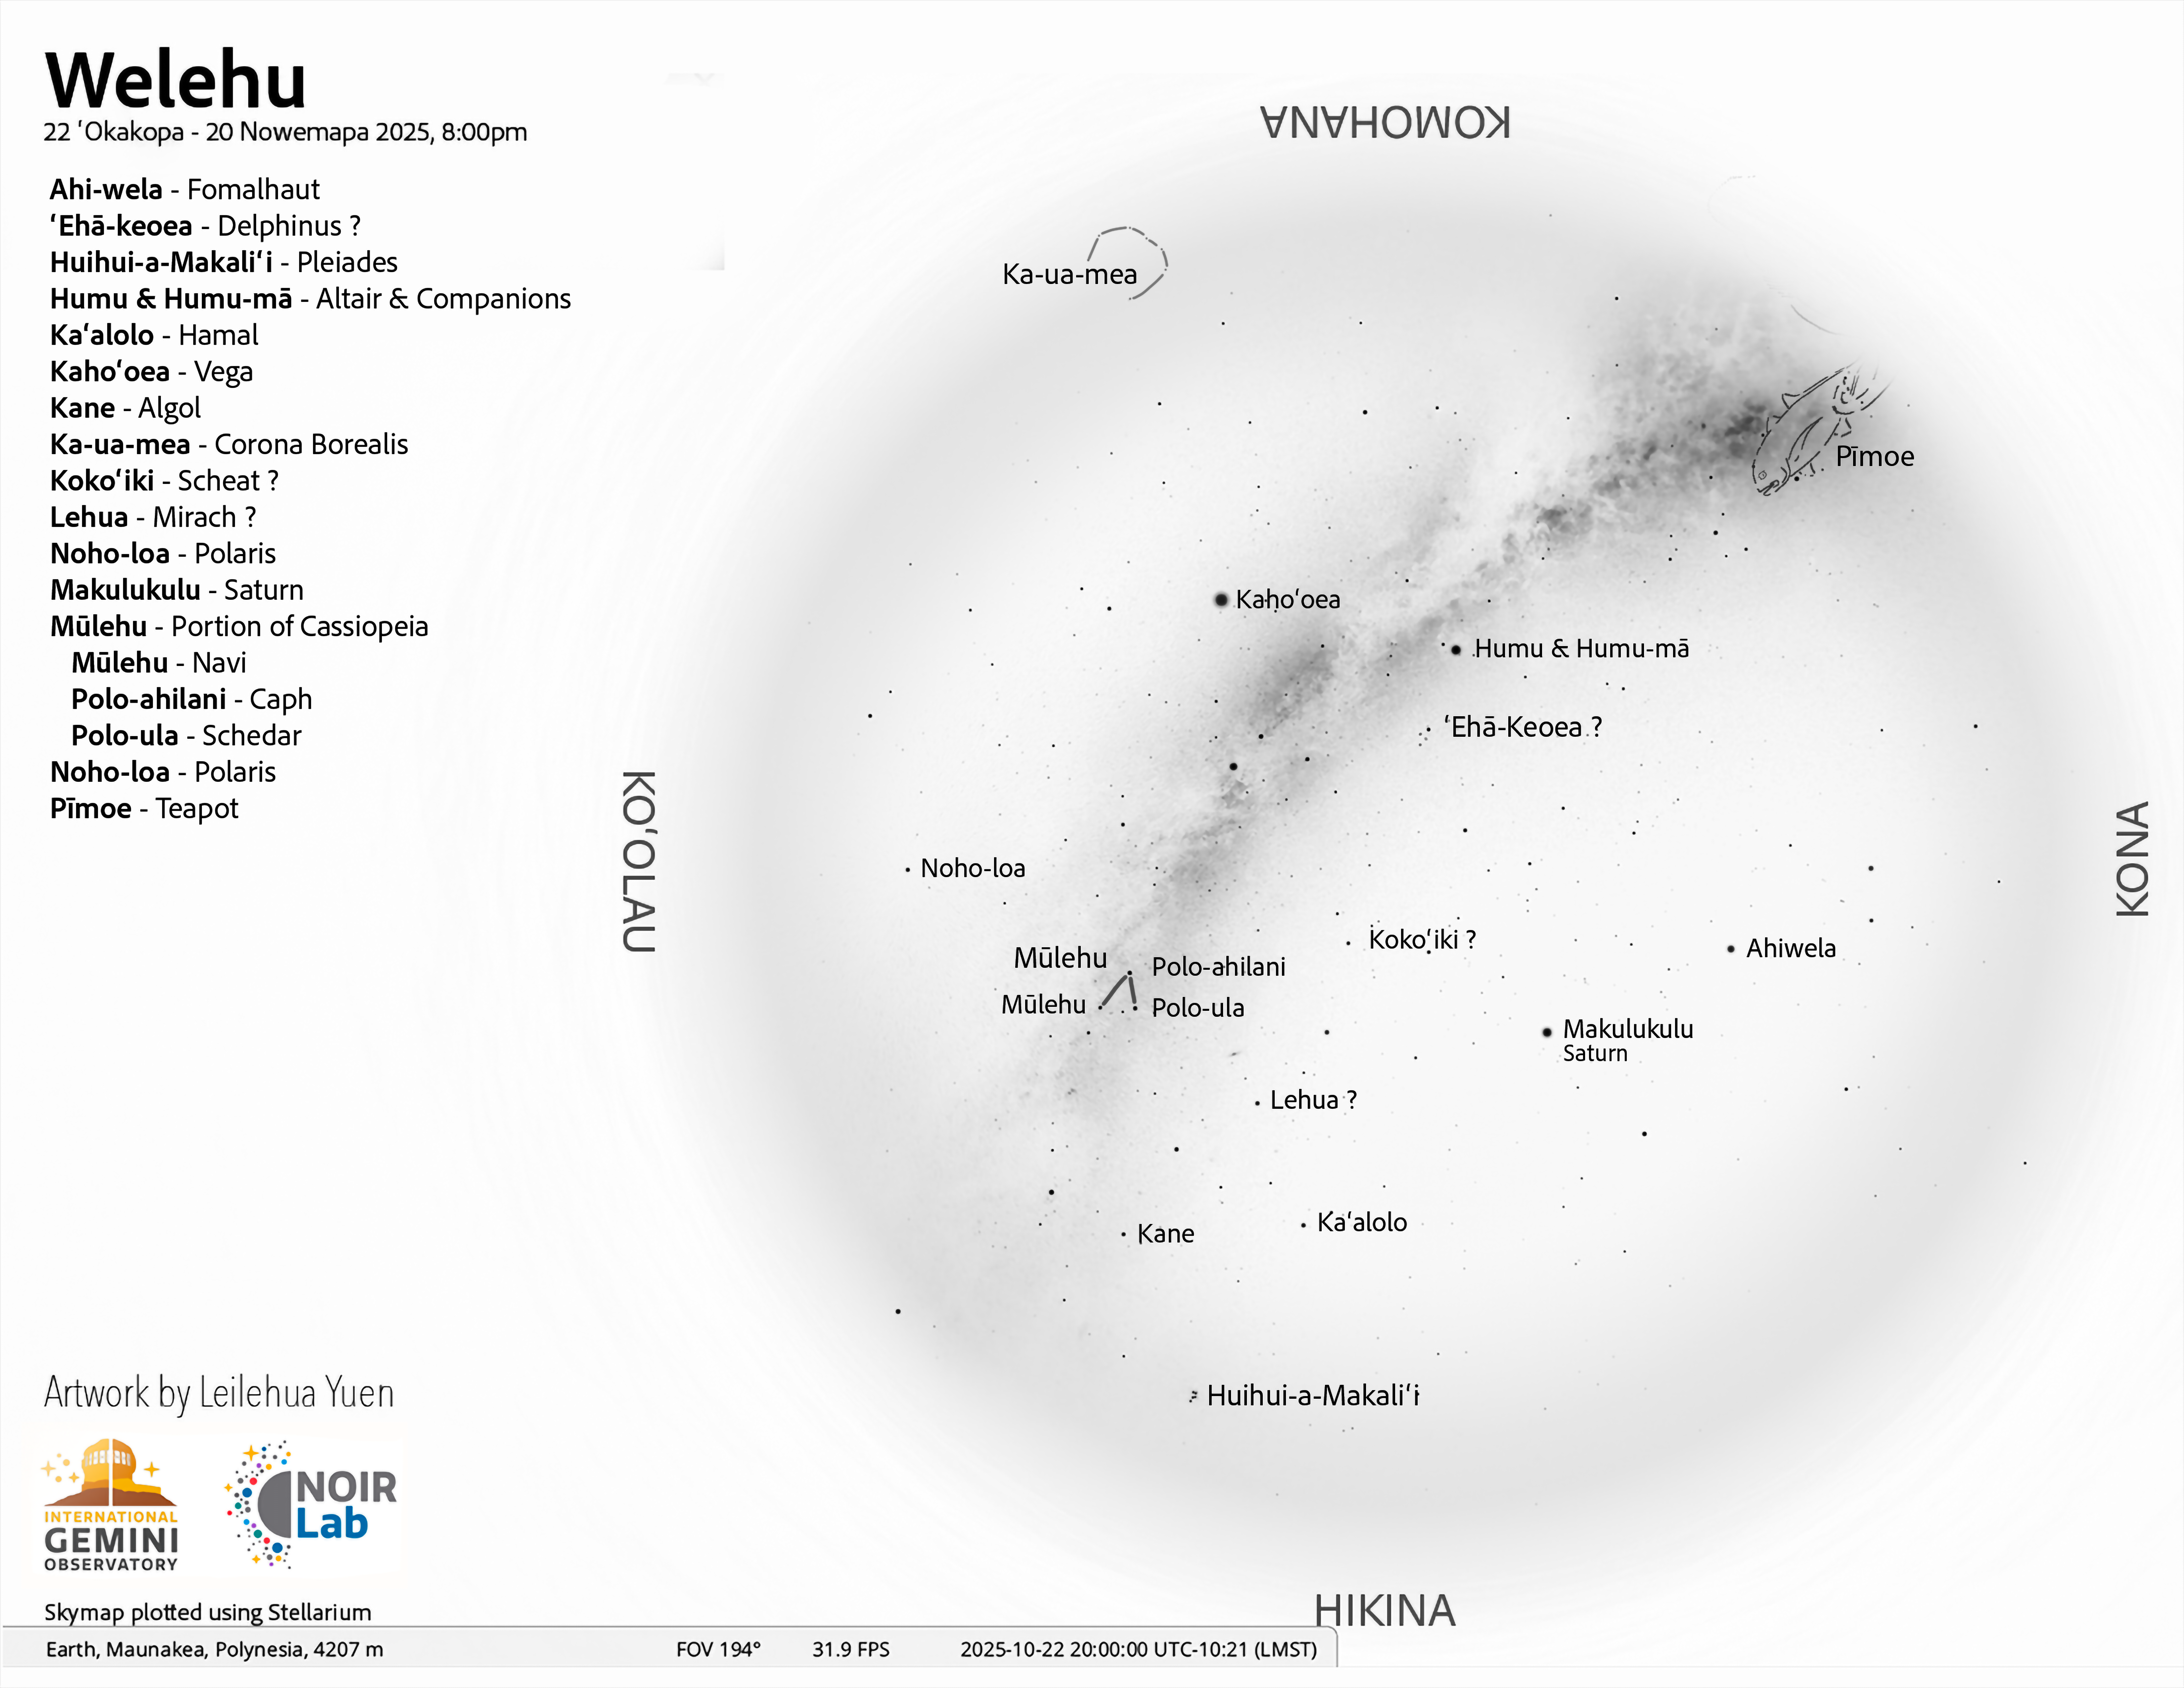

An evening view of the skies over Hawaiʻi for Welehu (22 October–20 November 2025).

Credit: NOIRLab/NSF/AURA/L. Yuen